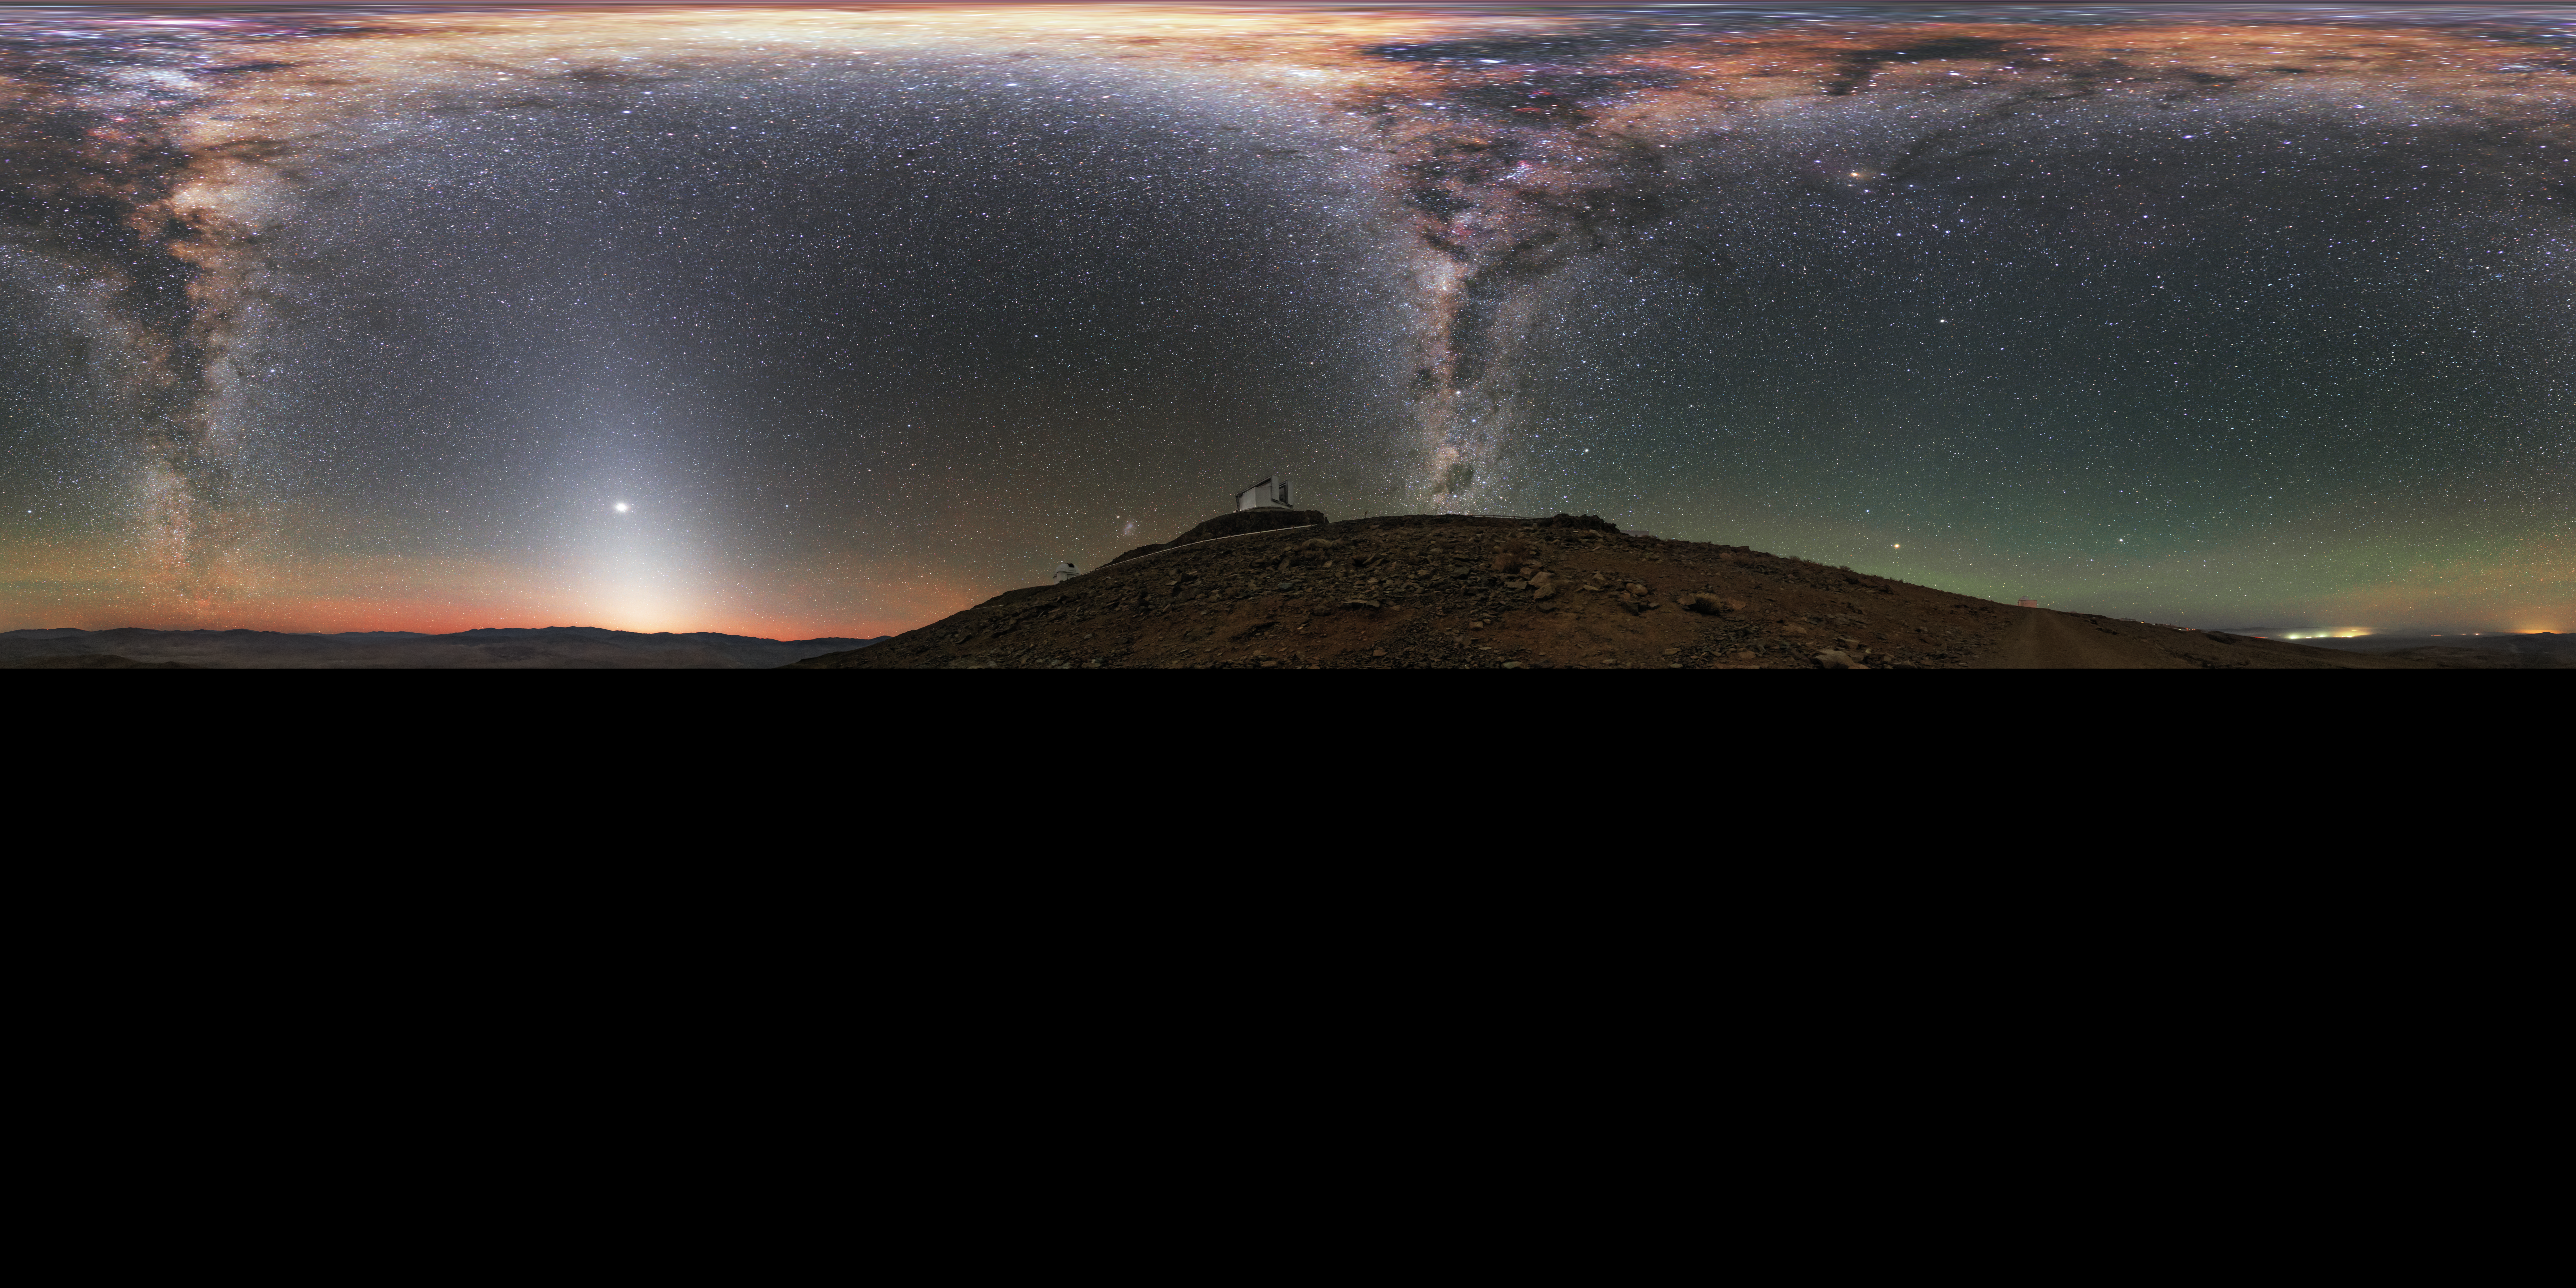

All around La Silla

An extended to 360 x 180 degrees (with black) panorama taken during the ESO Ultra HD Expedition. ESO's New Technology Telescope (NTT; foreground) and 3.6-metre telescope (background) sit beneath the full extent of the Milky Way in this panorama taken at ESO's La Silla Observatory. Near the horizon, the red and green hues produced by airglow tint Earth's atmosphere.

Credit: ESO/B. Tafreshi (twanight.org)